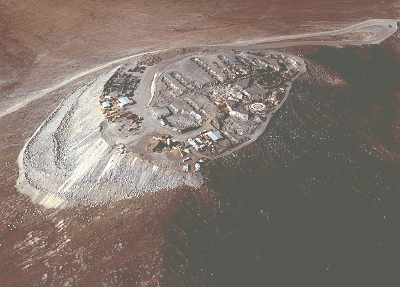

Aerial view of Cerro Paranal

This aerial view of Cerro Paranal, the site of ESO's Very Large Telescope, was obtained in mid-September
1994. It shows the rapid developments on the top during the current construction of the concrete base for the four telescope enclosures, as well as the complex infrastructure for the various associated laboratories. The work is carried out by the Skanska/Belfi consortium for ESO. The installations for the technical equipment can be seen to the left.

The blasting work has now been terminated and the excavations for the various connecting tunnels are clearly visible; they will again be covered, when the concrete work is ready. To the right, the work on the base for Unit Telescope no. 1 is already well under way and has now reached the "floor level" on which the enclosure will be placed, the basement concrete floor on which the coude focus for Telescope no. 2 will be installed is in place, and the concrete work will soon start in the holes for Telescopes 3 and 4.

To the extreme right and a little lower than the rest of the platform is the excavation for the control building. The platform altitude is about 2640 metres above sea level and it measures about 150 metres across. The width of the access road is no less than 12 metres, i.e. nearly equal to that of a three-lane highway; this is necessary to ensure the safe transport of all telescope parts, especially the four 8.2-metre fragile mirrors, to the top.

Credit: ESO